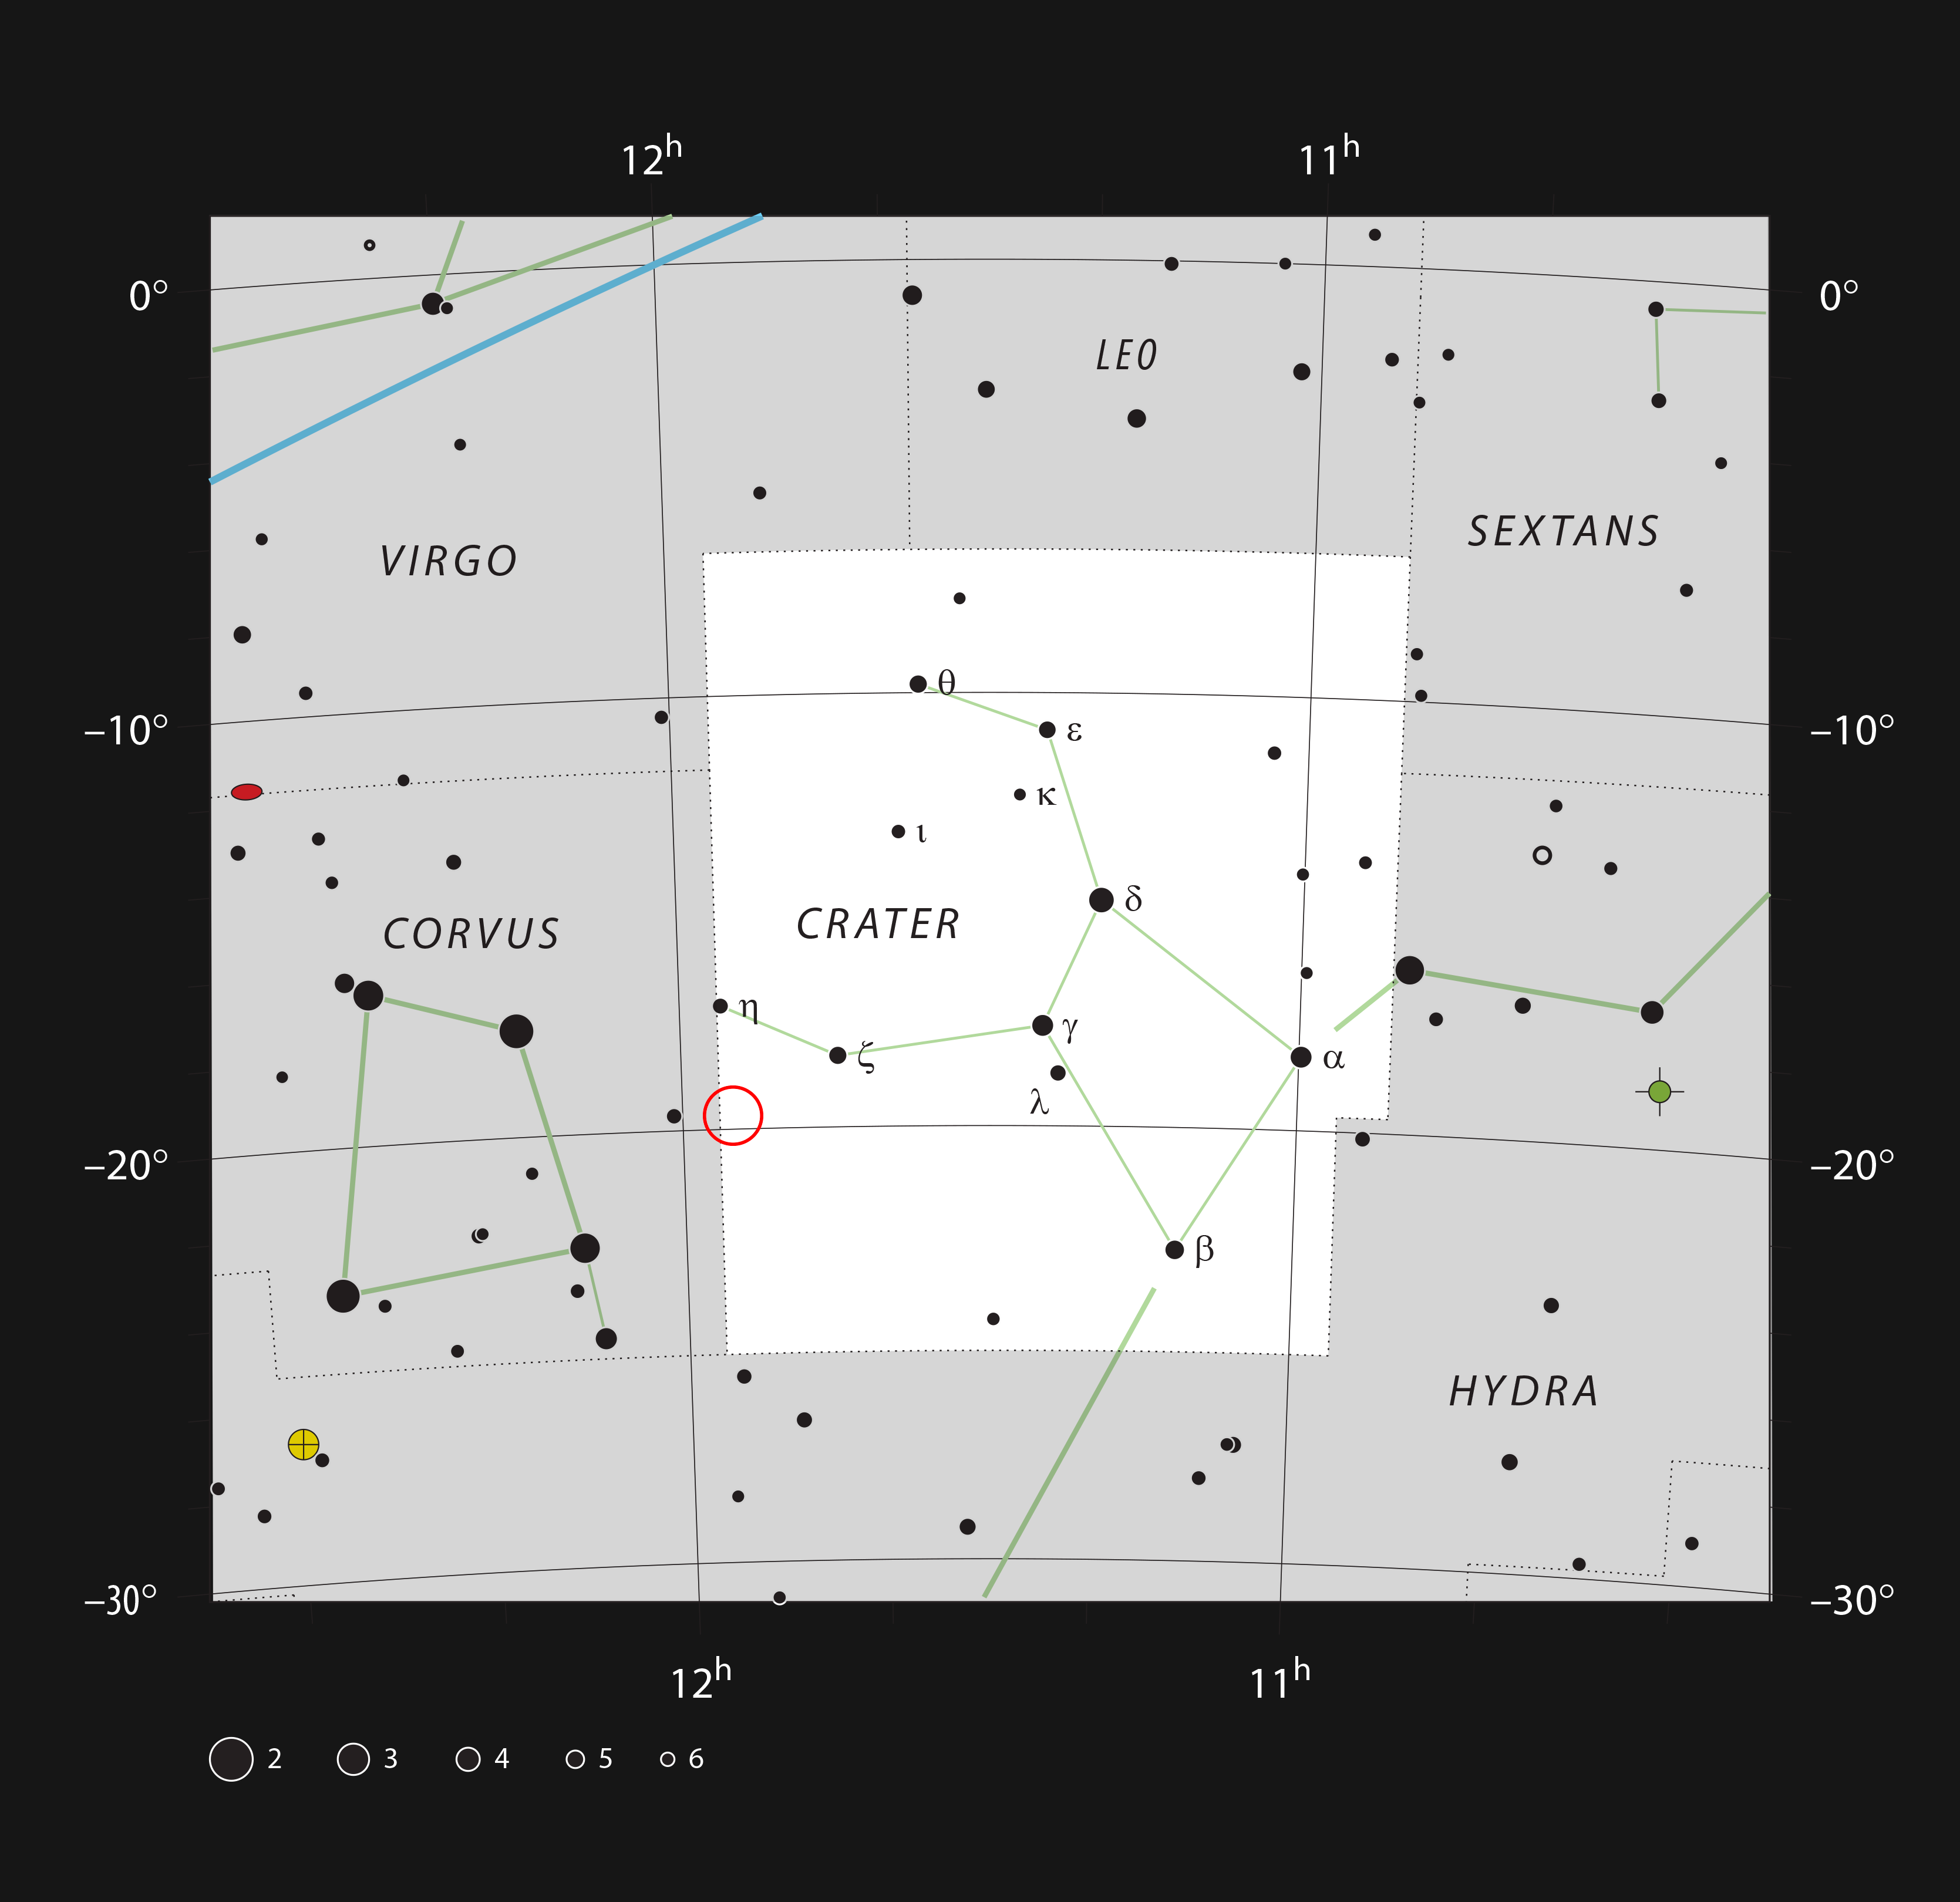

NGC 3981 in the constellation of Crater

This chart shows the location of the spiral galaxy NGC 3981 in the constellation of Crater (The Cup). The map shows most of the stars visible to the unaided eye under good conditions, and the region of sky shown in this image is indicated.

Credit: ESO, IAU and Sky & Telescope